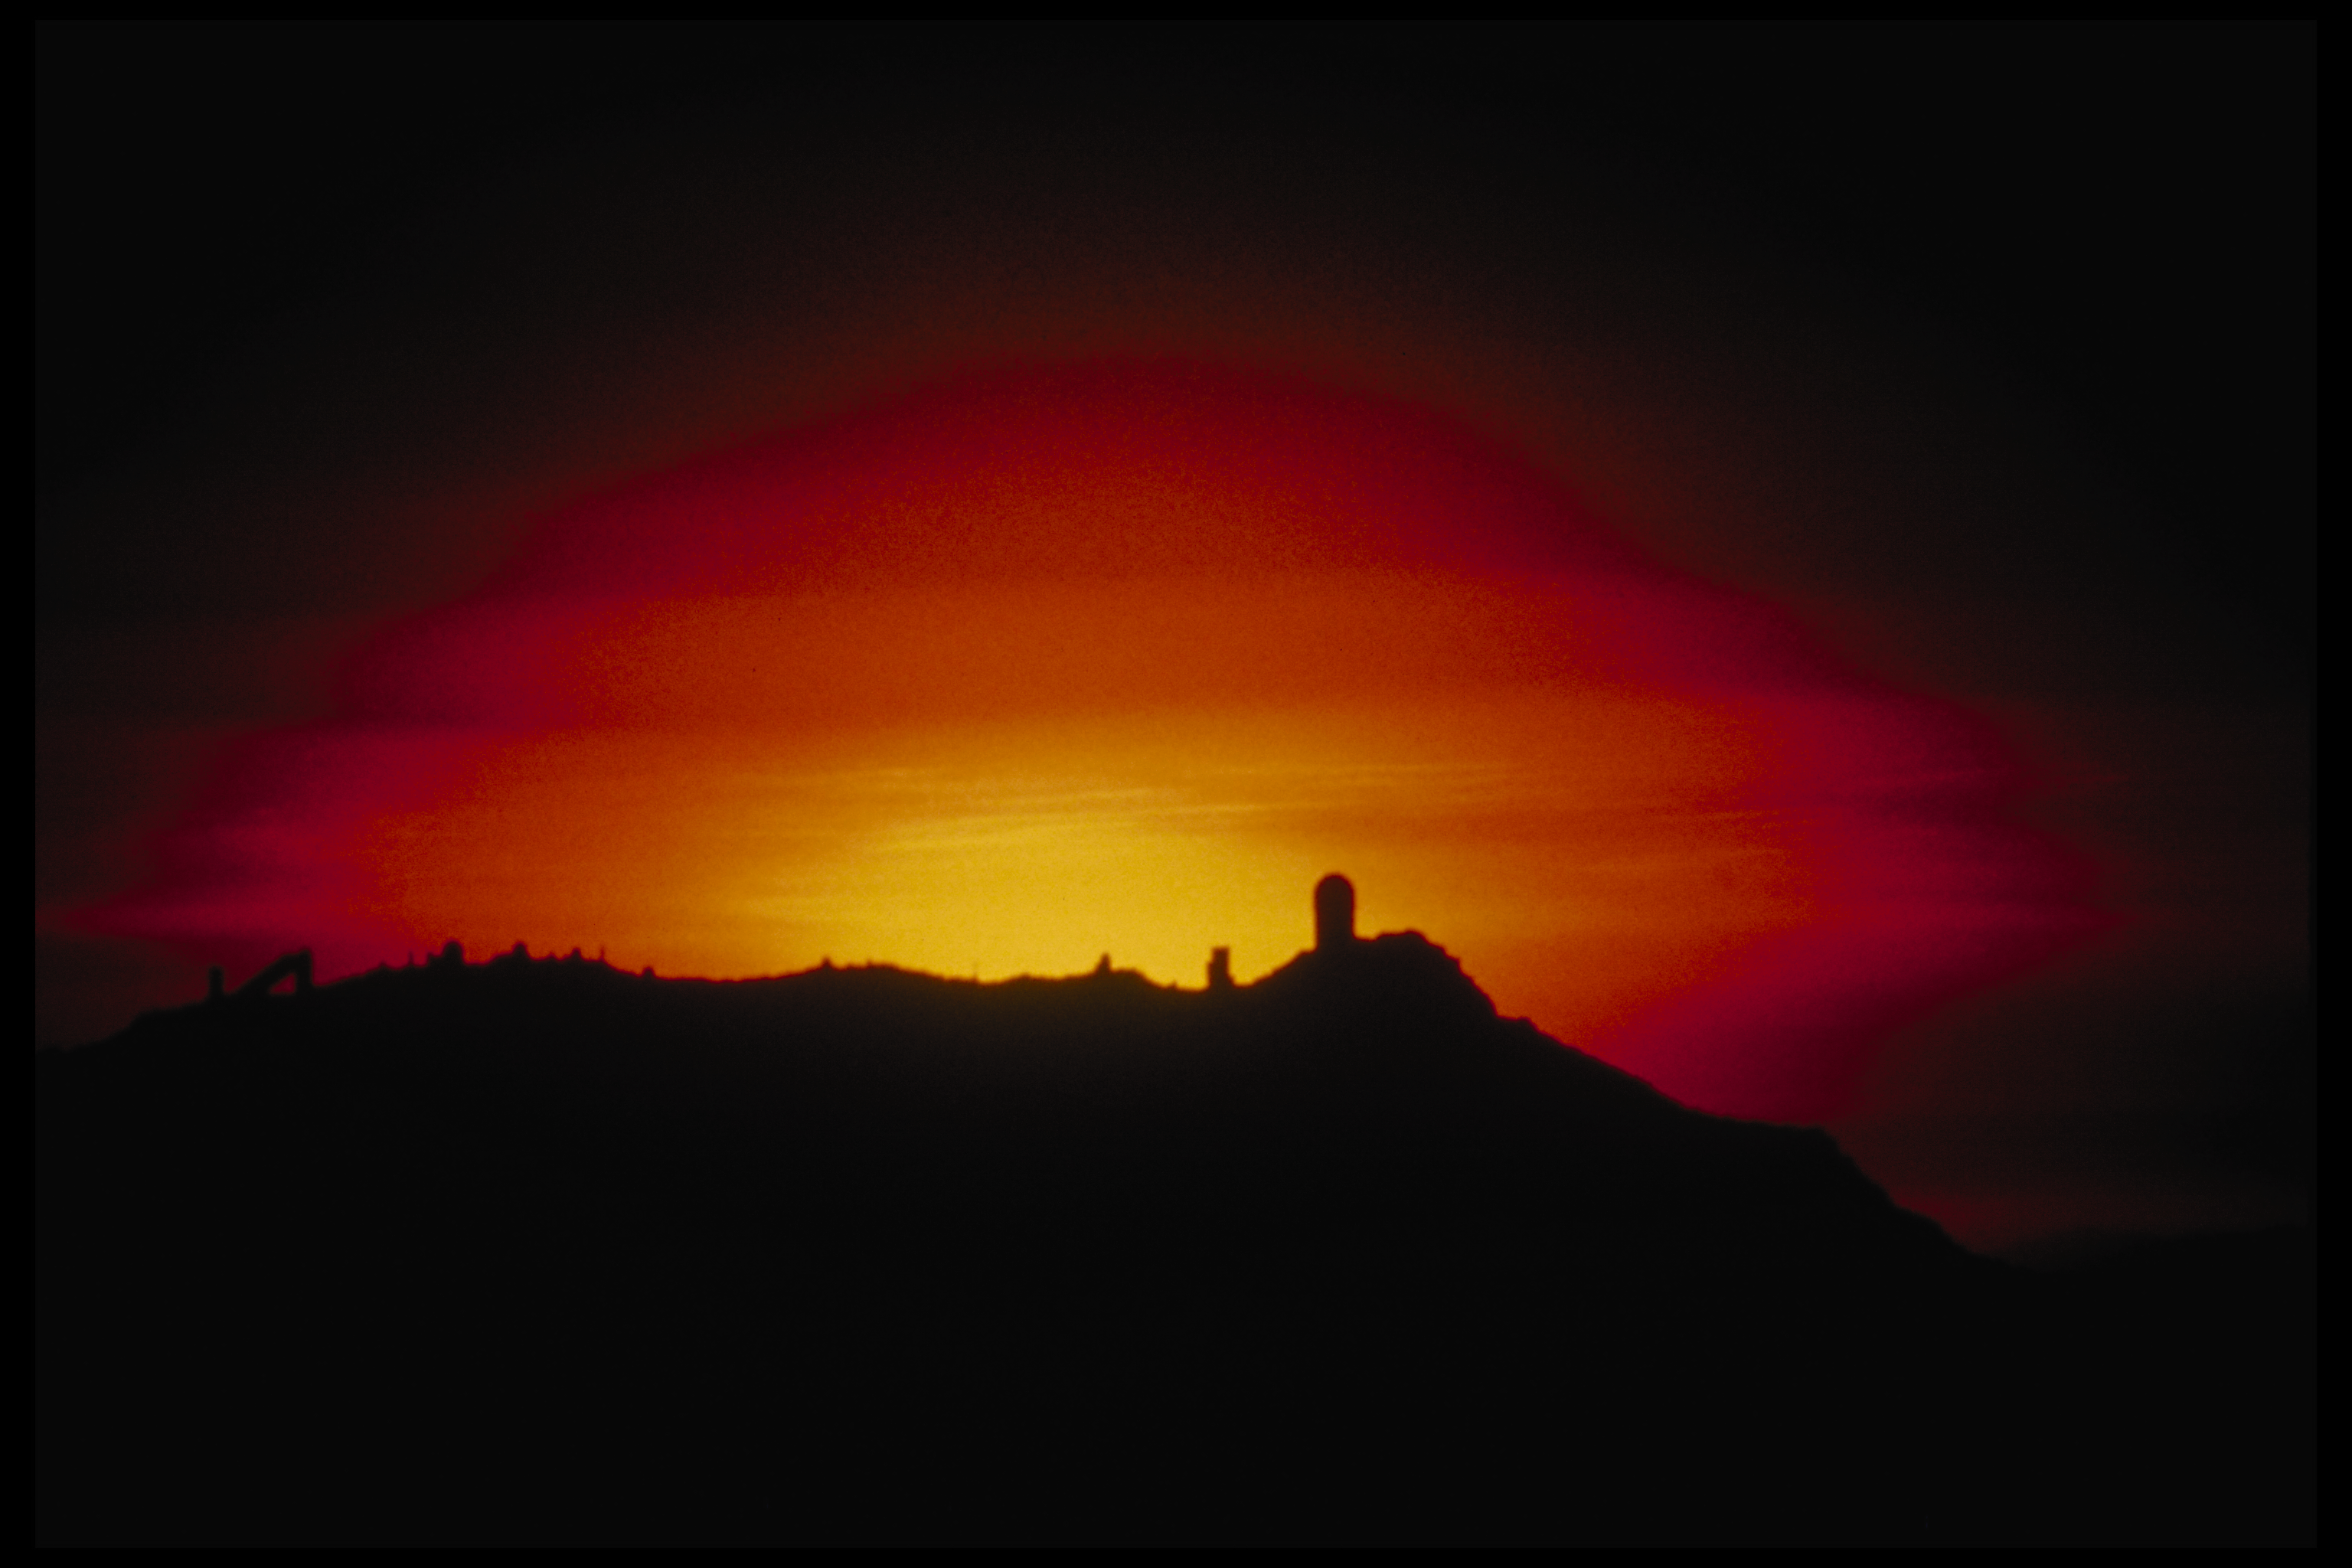

KPNO at sunset

A distant shot of the setting Sun backlighting the Kitt Peak telescope domes in 1982. At left is the distinctive triangular shadow of the National Solar Observatory's McMath-Pierce Solar Facility. At far right is the 4-meter Mayall telescope dome, an 18-story building.

Credit: NOIRLab/NSF/AURA